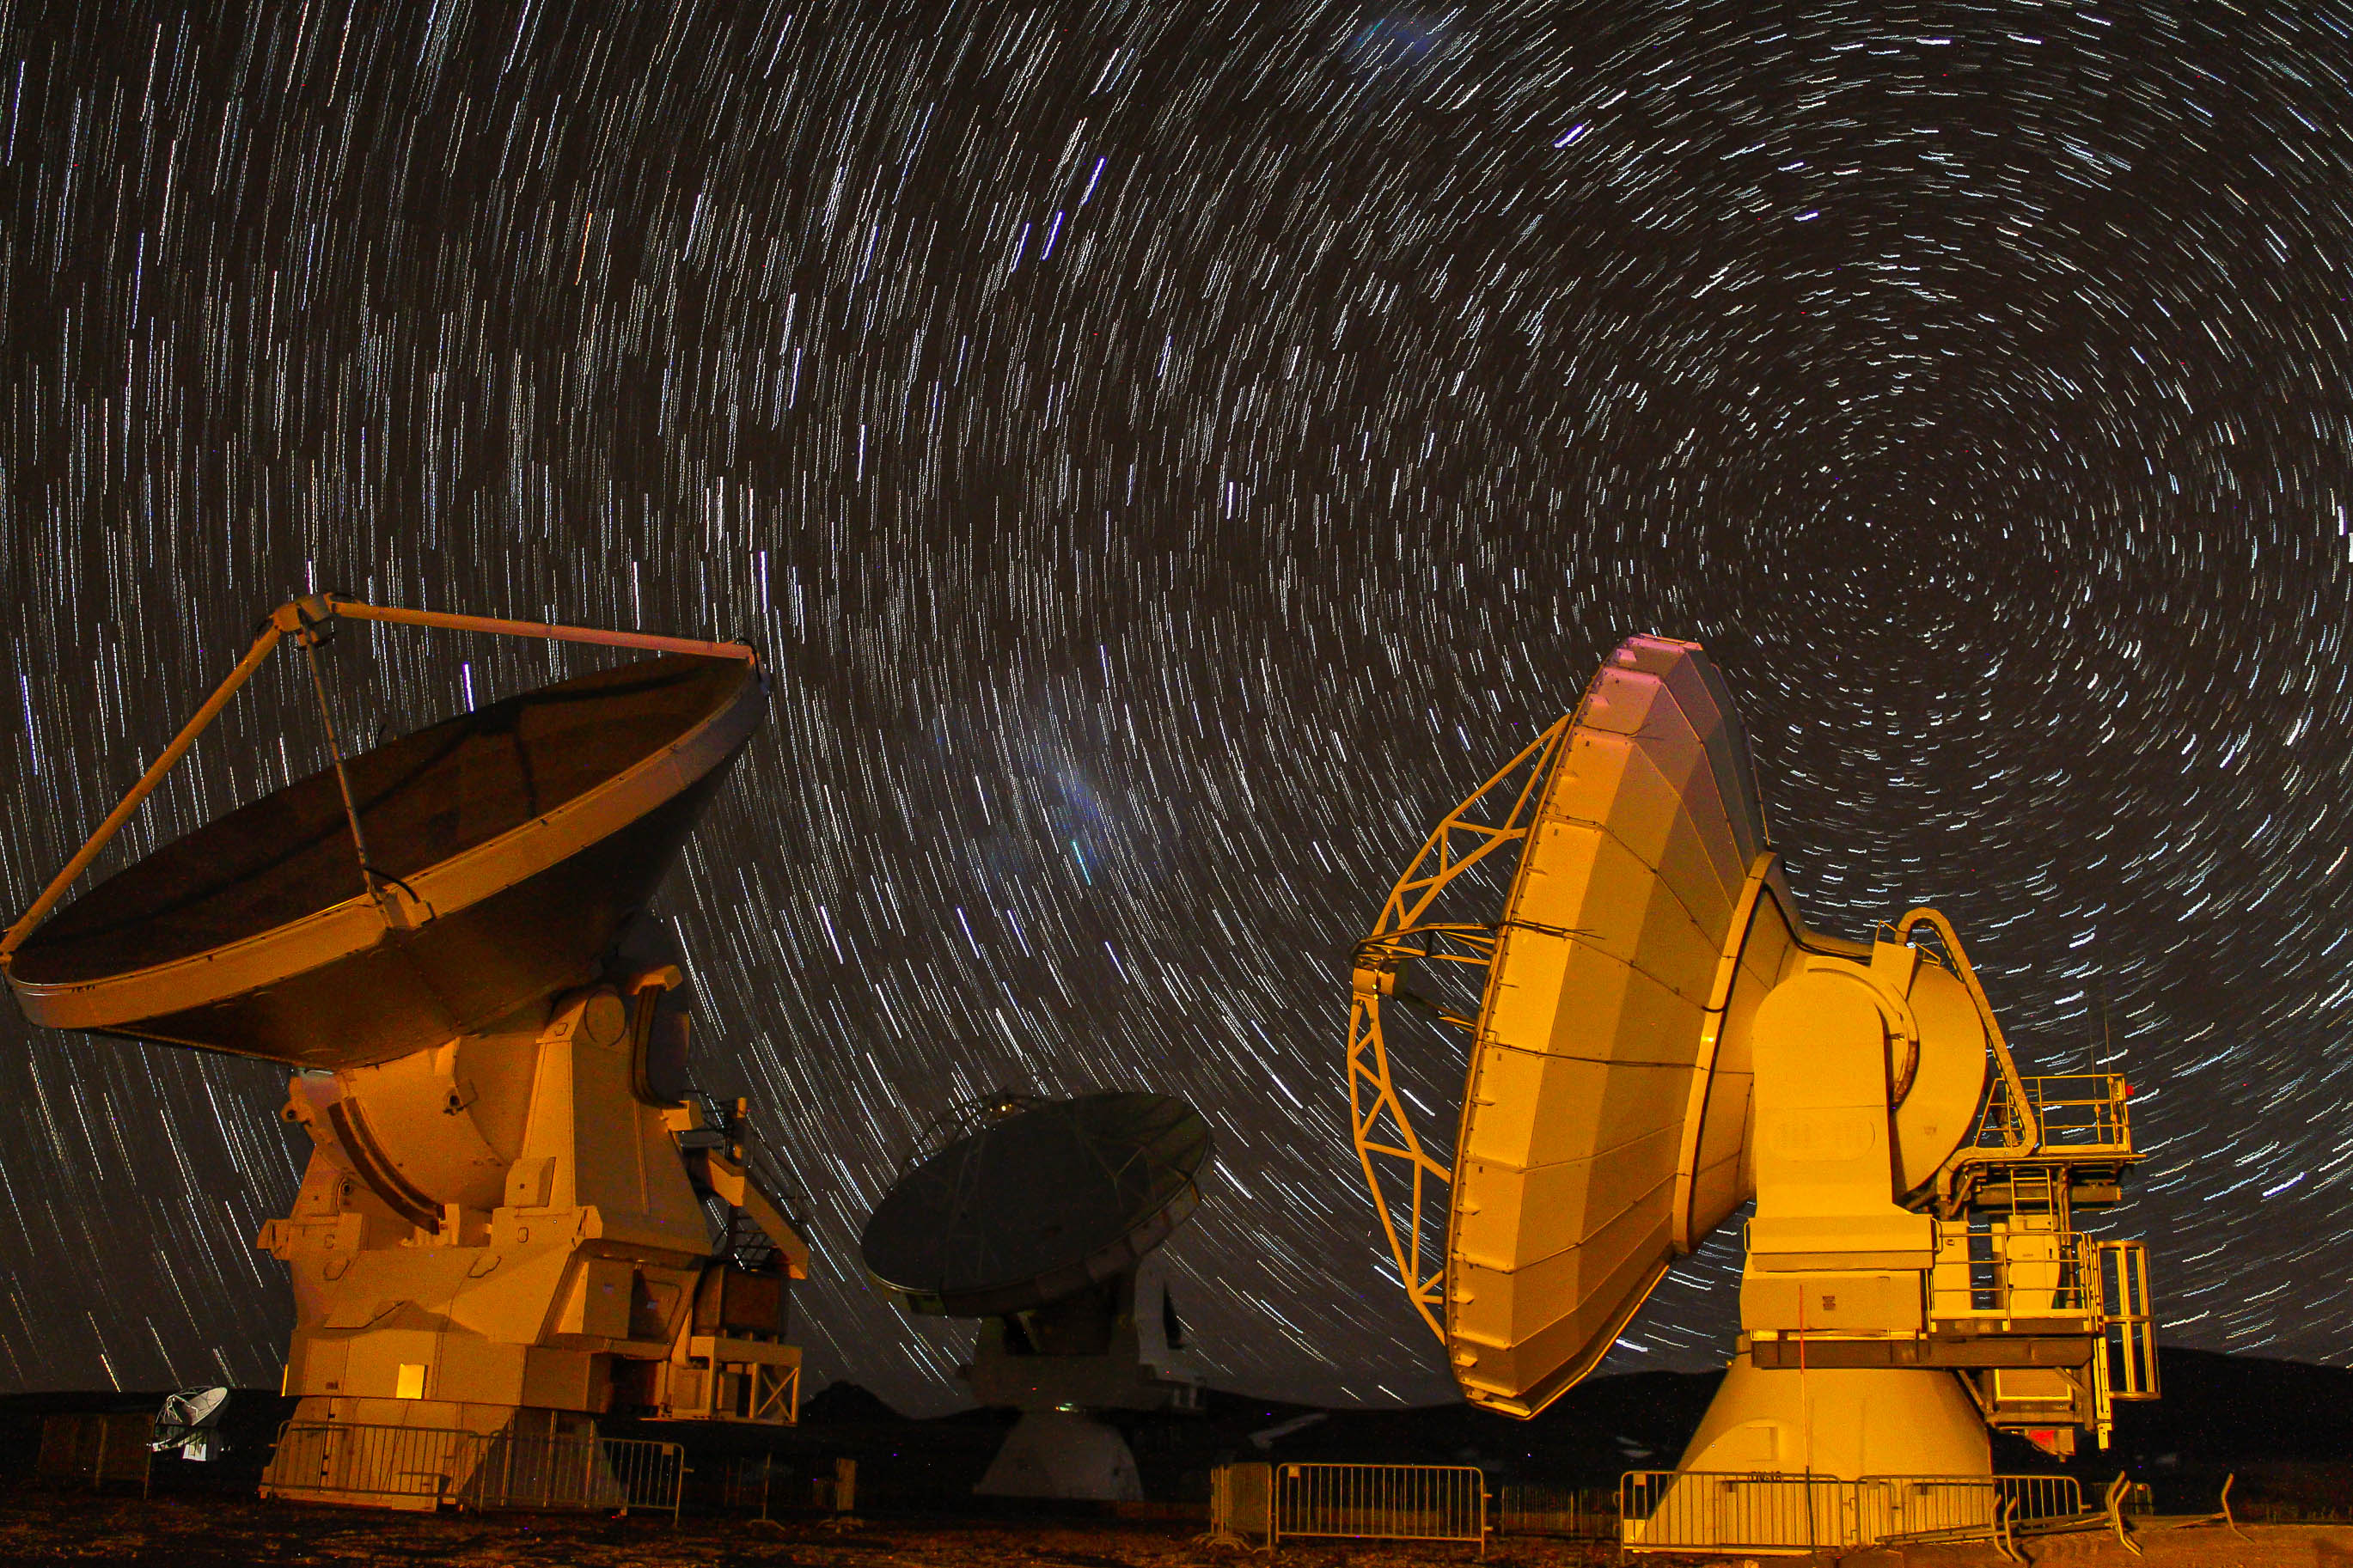

Star trails

Star trails shown with a long exposure technique. In the foreground an American 12 meter/diameter antenna.

Credit: Juan Carlos Rojas - ALMA (ESO/NAOJ/NRAO)